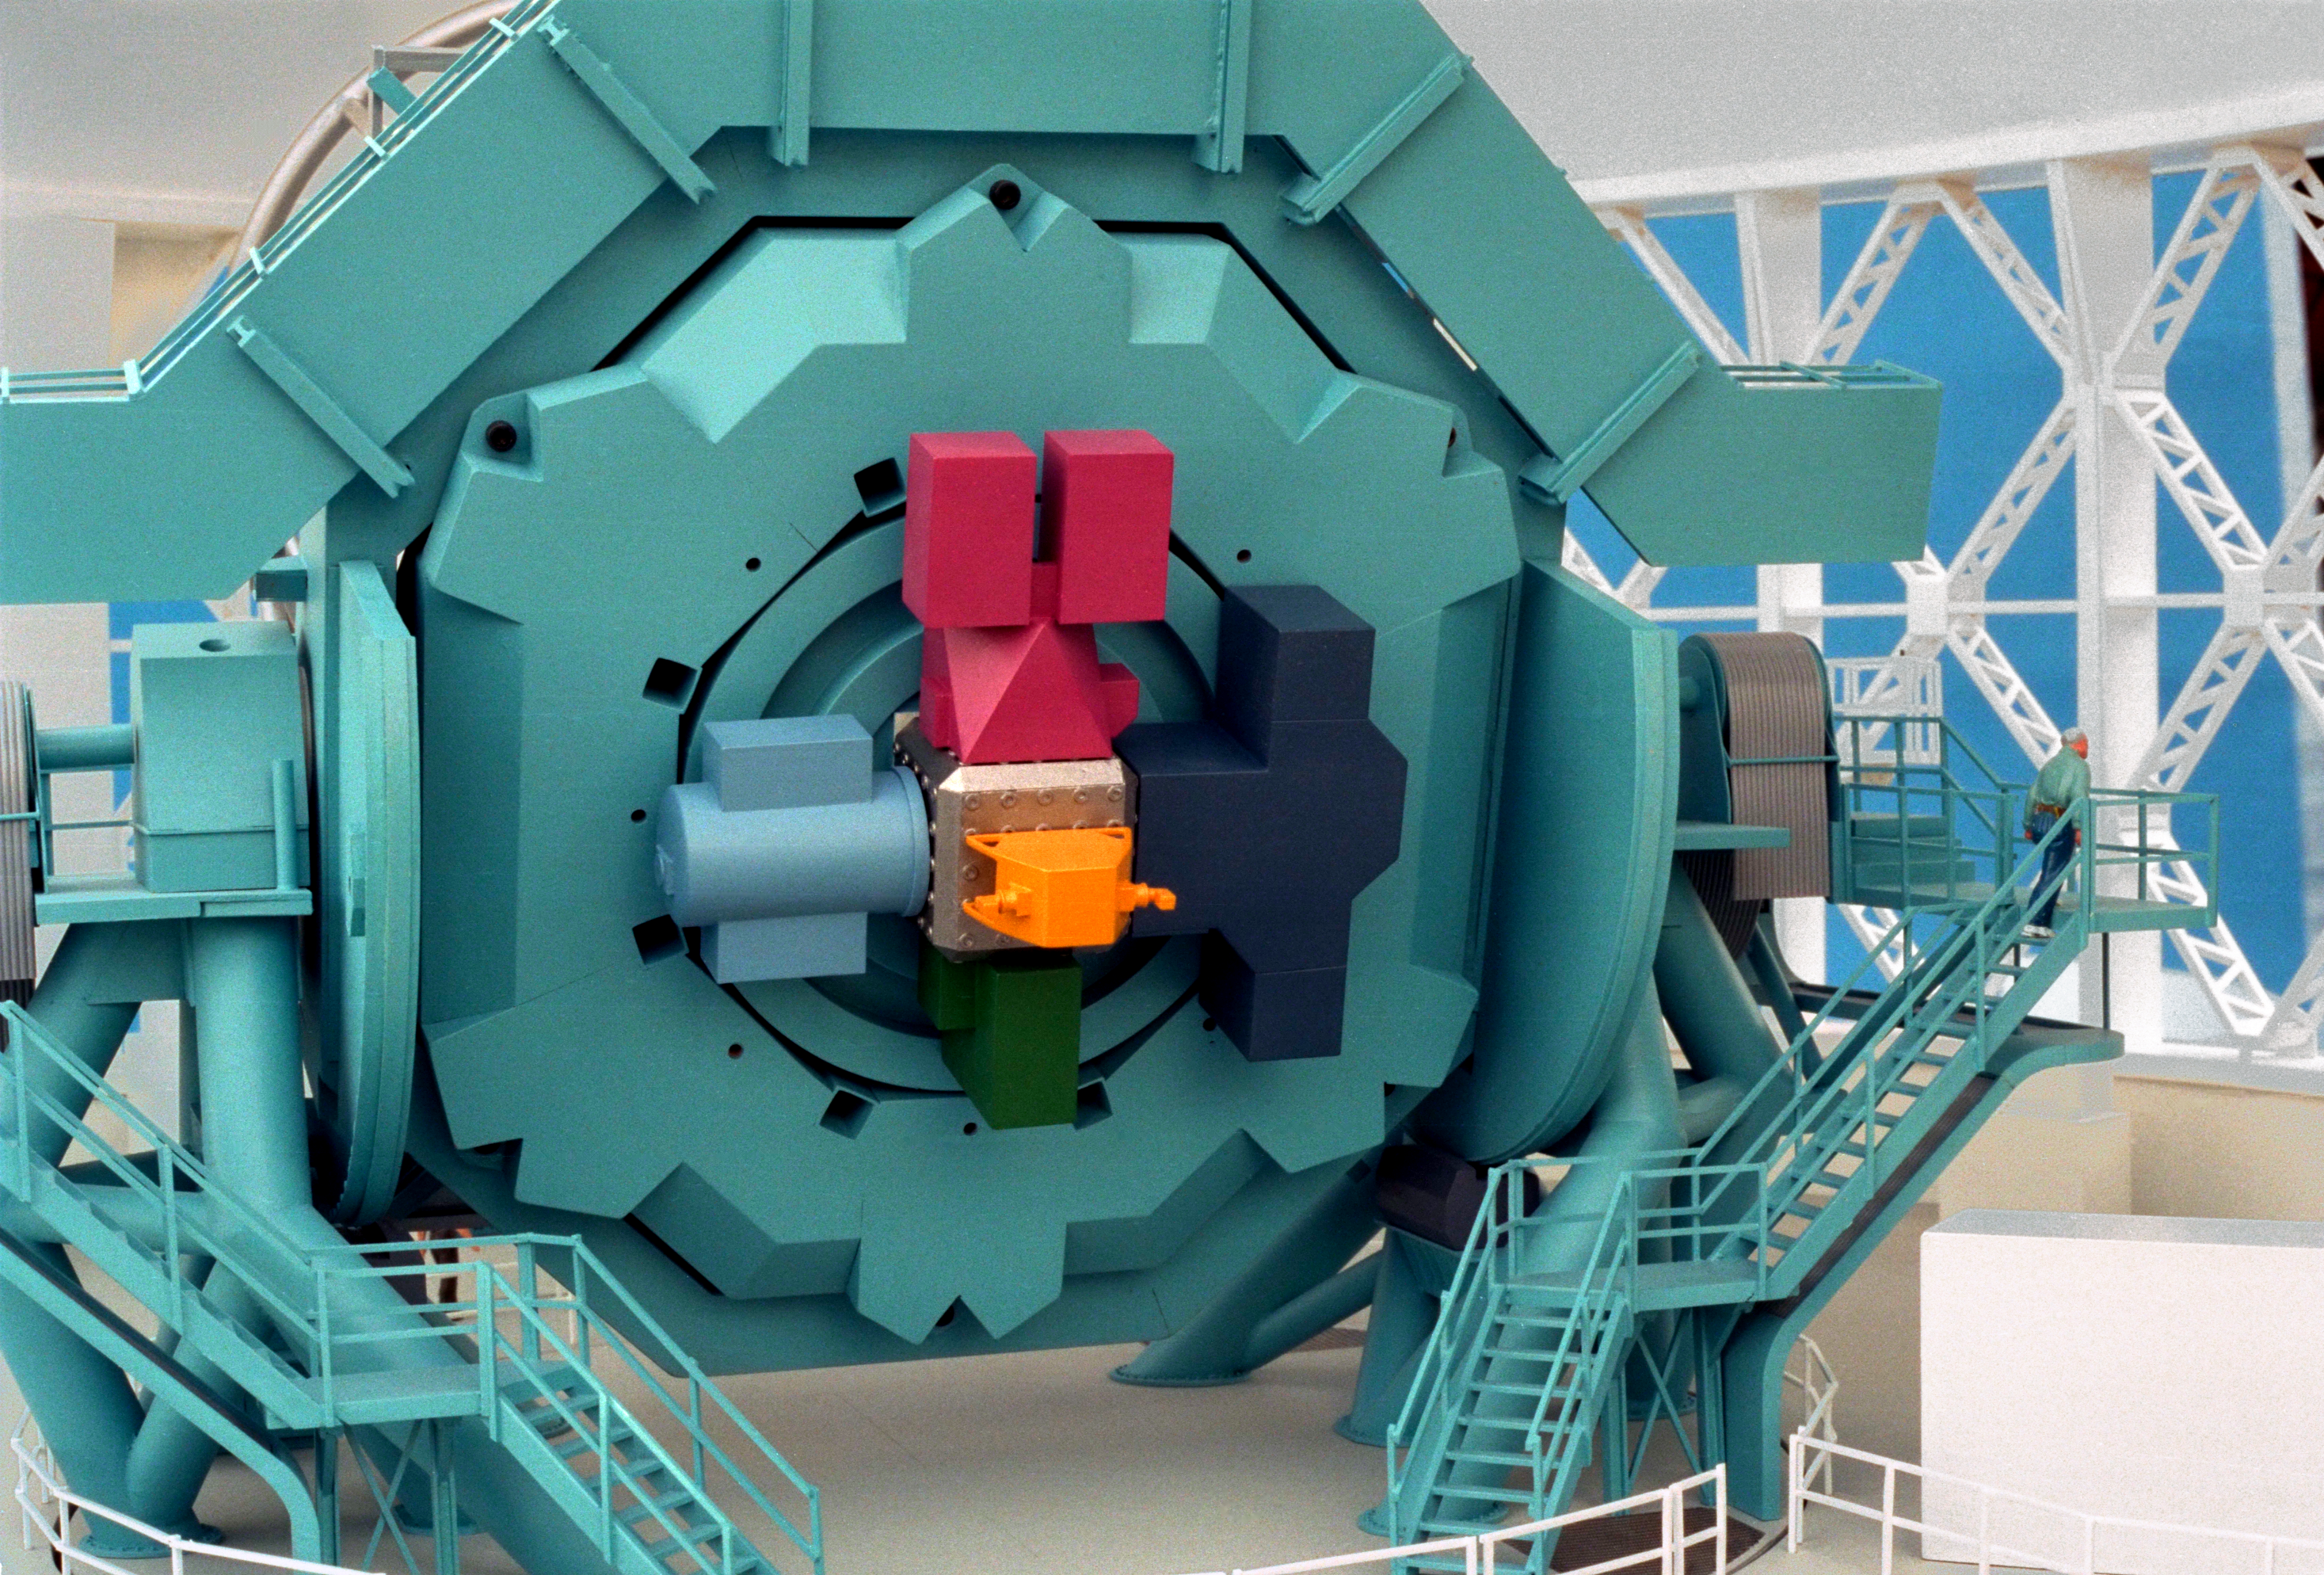

Model of 8-meter telescope

A Canadian model of one of the Gemini 8-meter telescopes, interior view, showing the back end with instrument packages mounted on the telescope.

Credit: NOIRLab/NSF/AURA